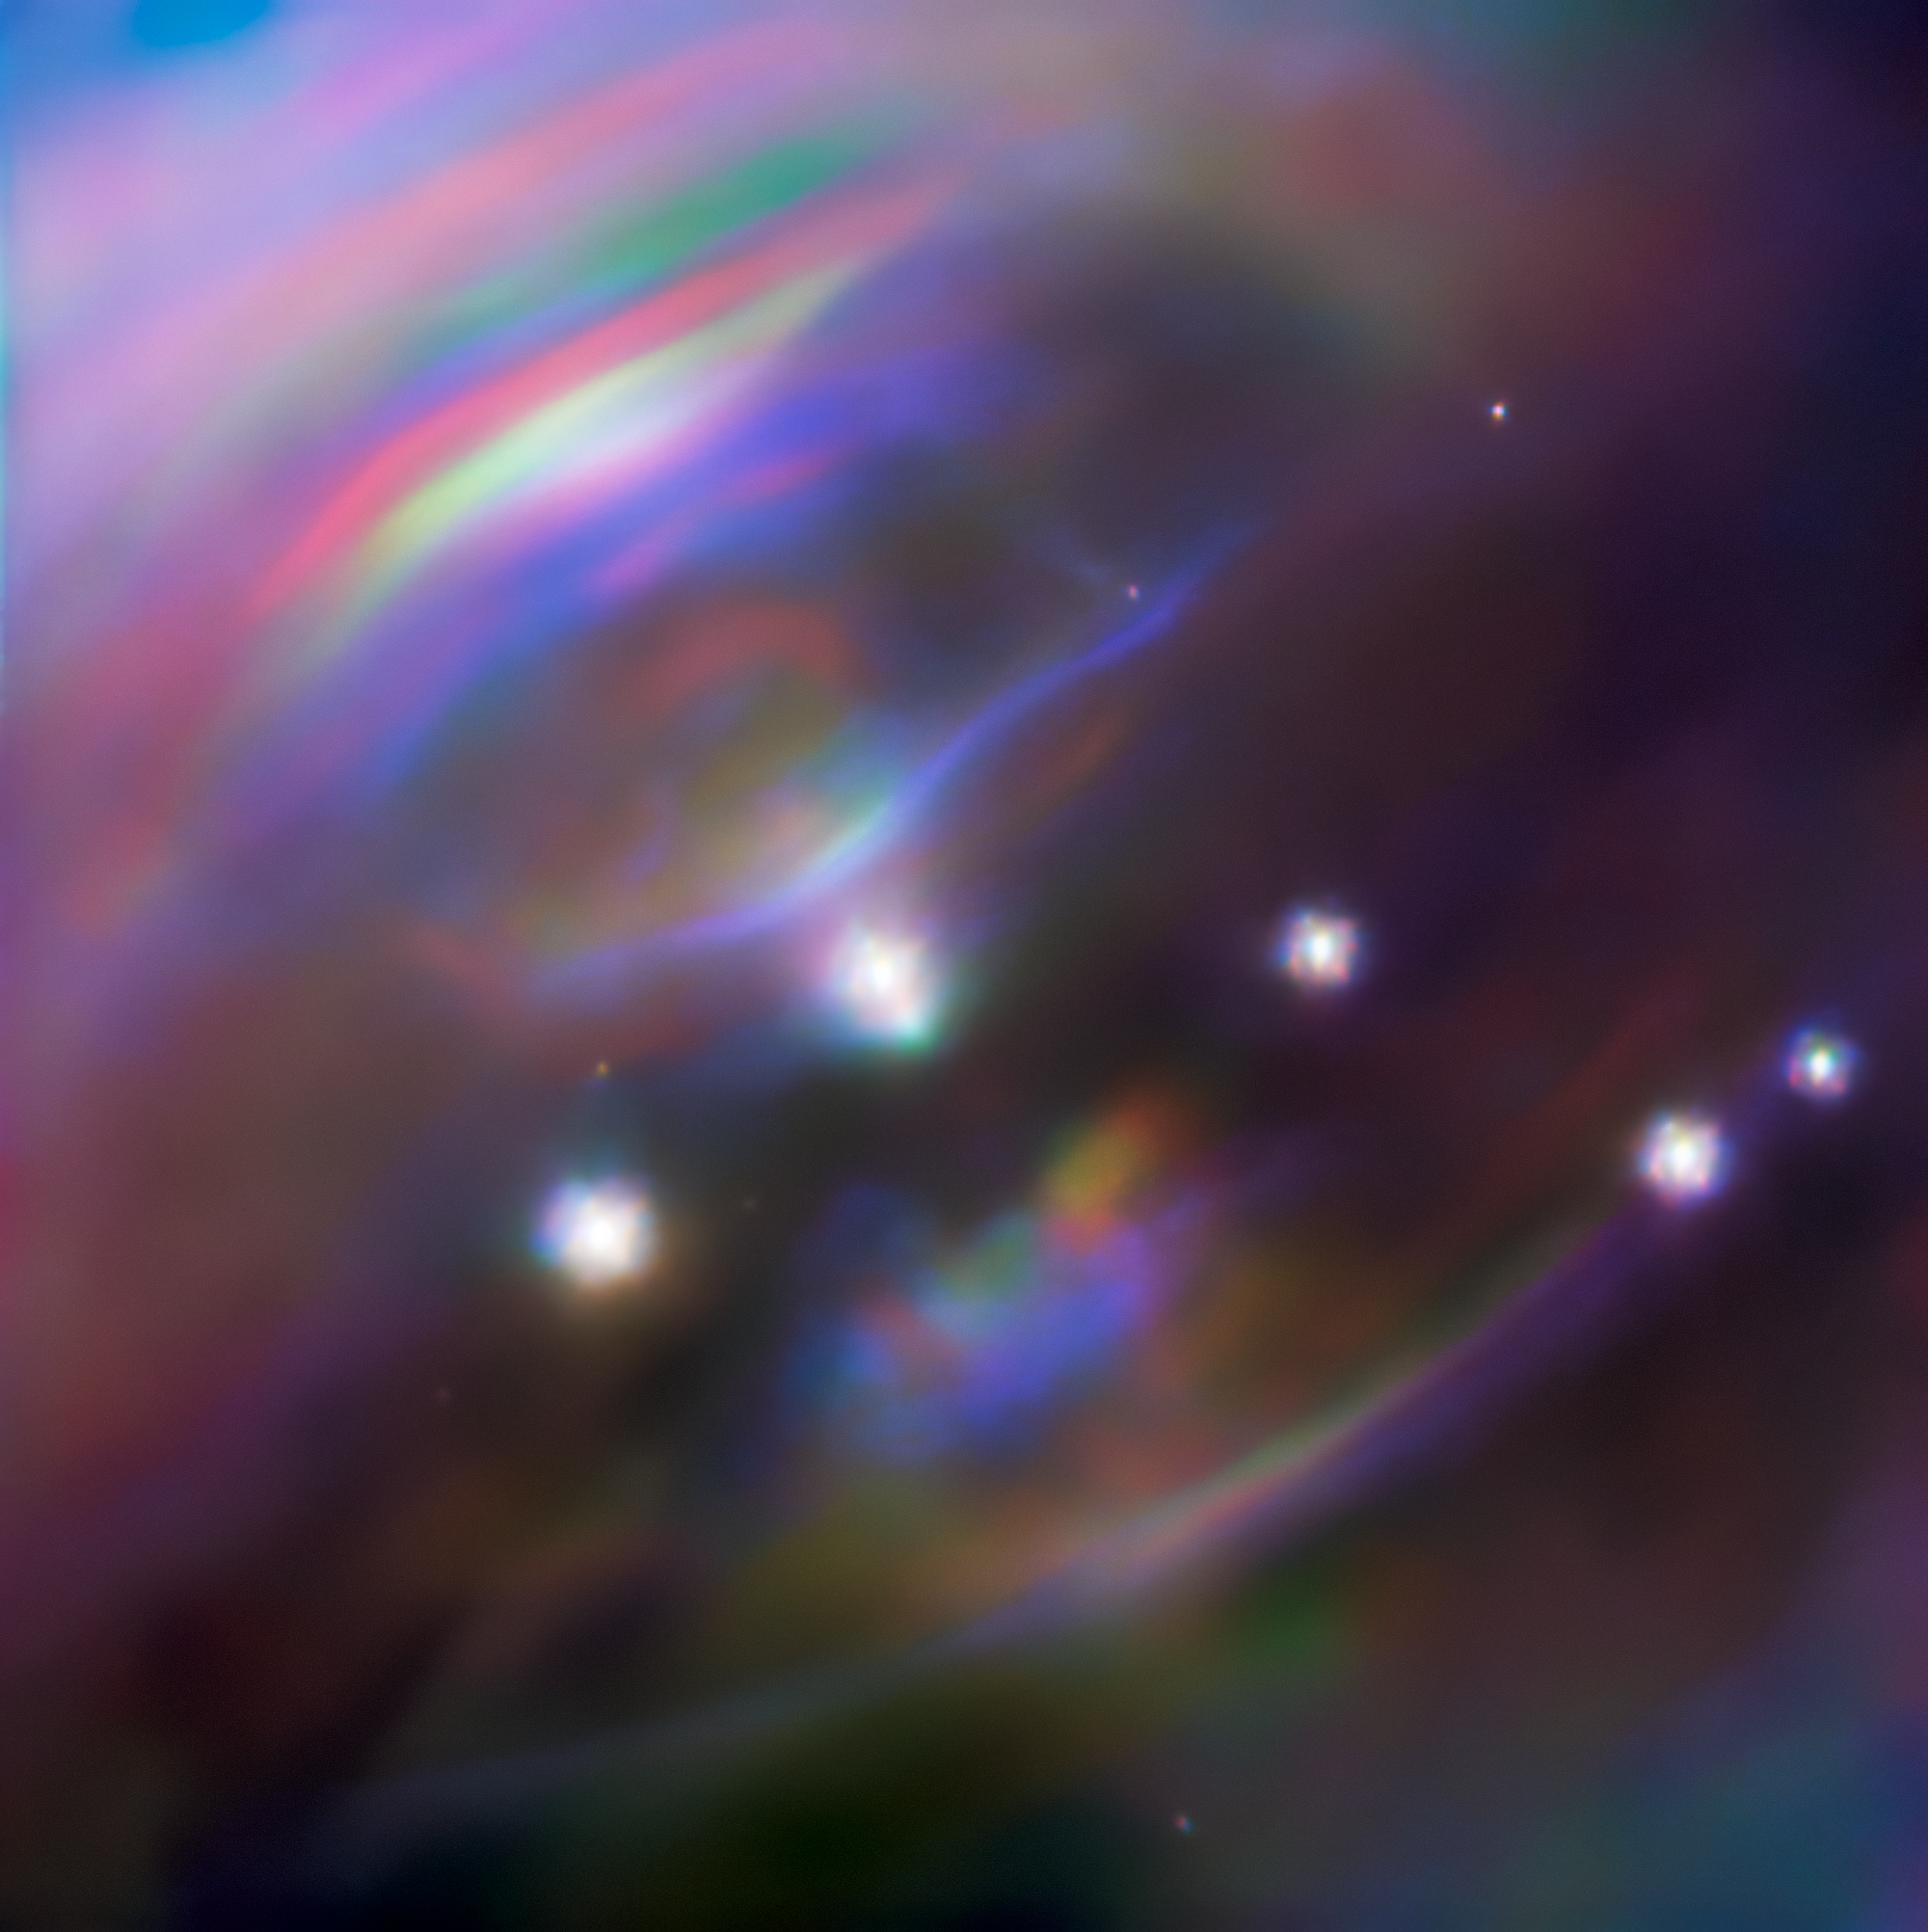

Heart of the Crab

In the heart of the Crab Nebula (Messier 1) a neutron star is rotating 30 times every single second. This pirouetting star, known as the Crab Pulsar, consists purely of neutrons, and has an intense magnetic field which ejects jets of material from its poles at nearly the speed of light. The Crab Pulsar has a mass about one and a half times that of our Sun, yet all this mass is packed into a sphere only 28 km (17 miles) in diameter — roughly the size of Mars’s small moon Phobos.

The wispy structures shown in this image are caused by material flowing equatorially outwards from the pulsar and careening into the surrounding nebula. These dynamic features, known as termination shocks, move and change shape as outflow from the puslar ebbs and flows.

This changeability is showcased by this composite image, which is a compilation of three Gemini North observations taken over a 5-year period at the same infrared wavelength: observations from October 2009 are shown in blue and observations from December 2014 are shown in red. This color coding of the observations produces a striking rainbow effect highlighting the high speed motion of the termination shocks, which have noticeably changed position between observations. Gemini North on Maunakea, Hawai‘i, is one of the pair of telescopes that make up the international Gemini Observatory, a Program of NSF NOIRLab.

Credit: International Gemini Observatory/NOIRLab/NSF/AURA Acknowledgments:Image processing: Jen Miller (Gemini Observatory/NSF's NOIRLab), Travis Rector (University of Alaska Anchorage), Mahdi Zamani & Davide de Martin